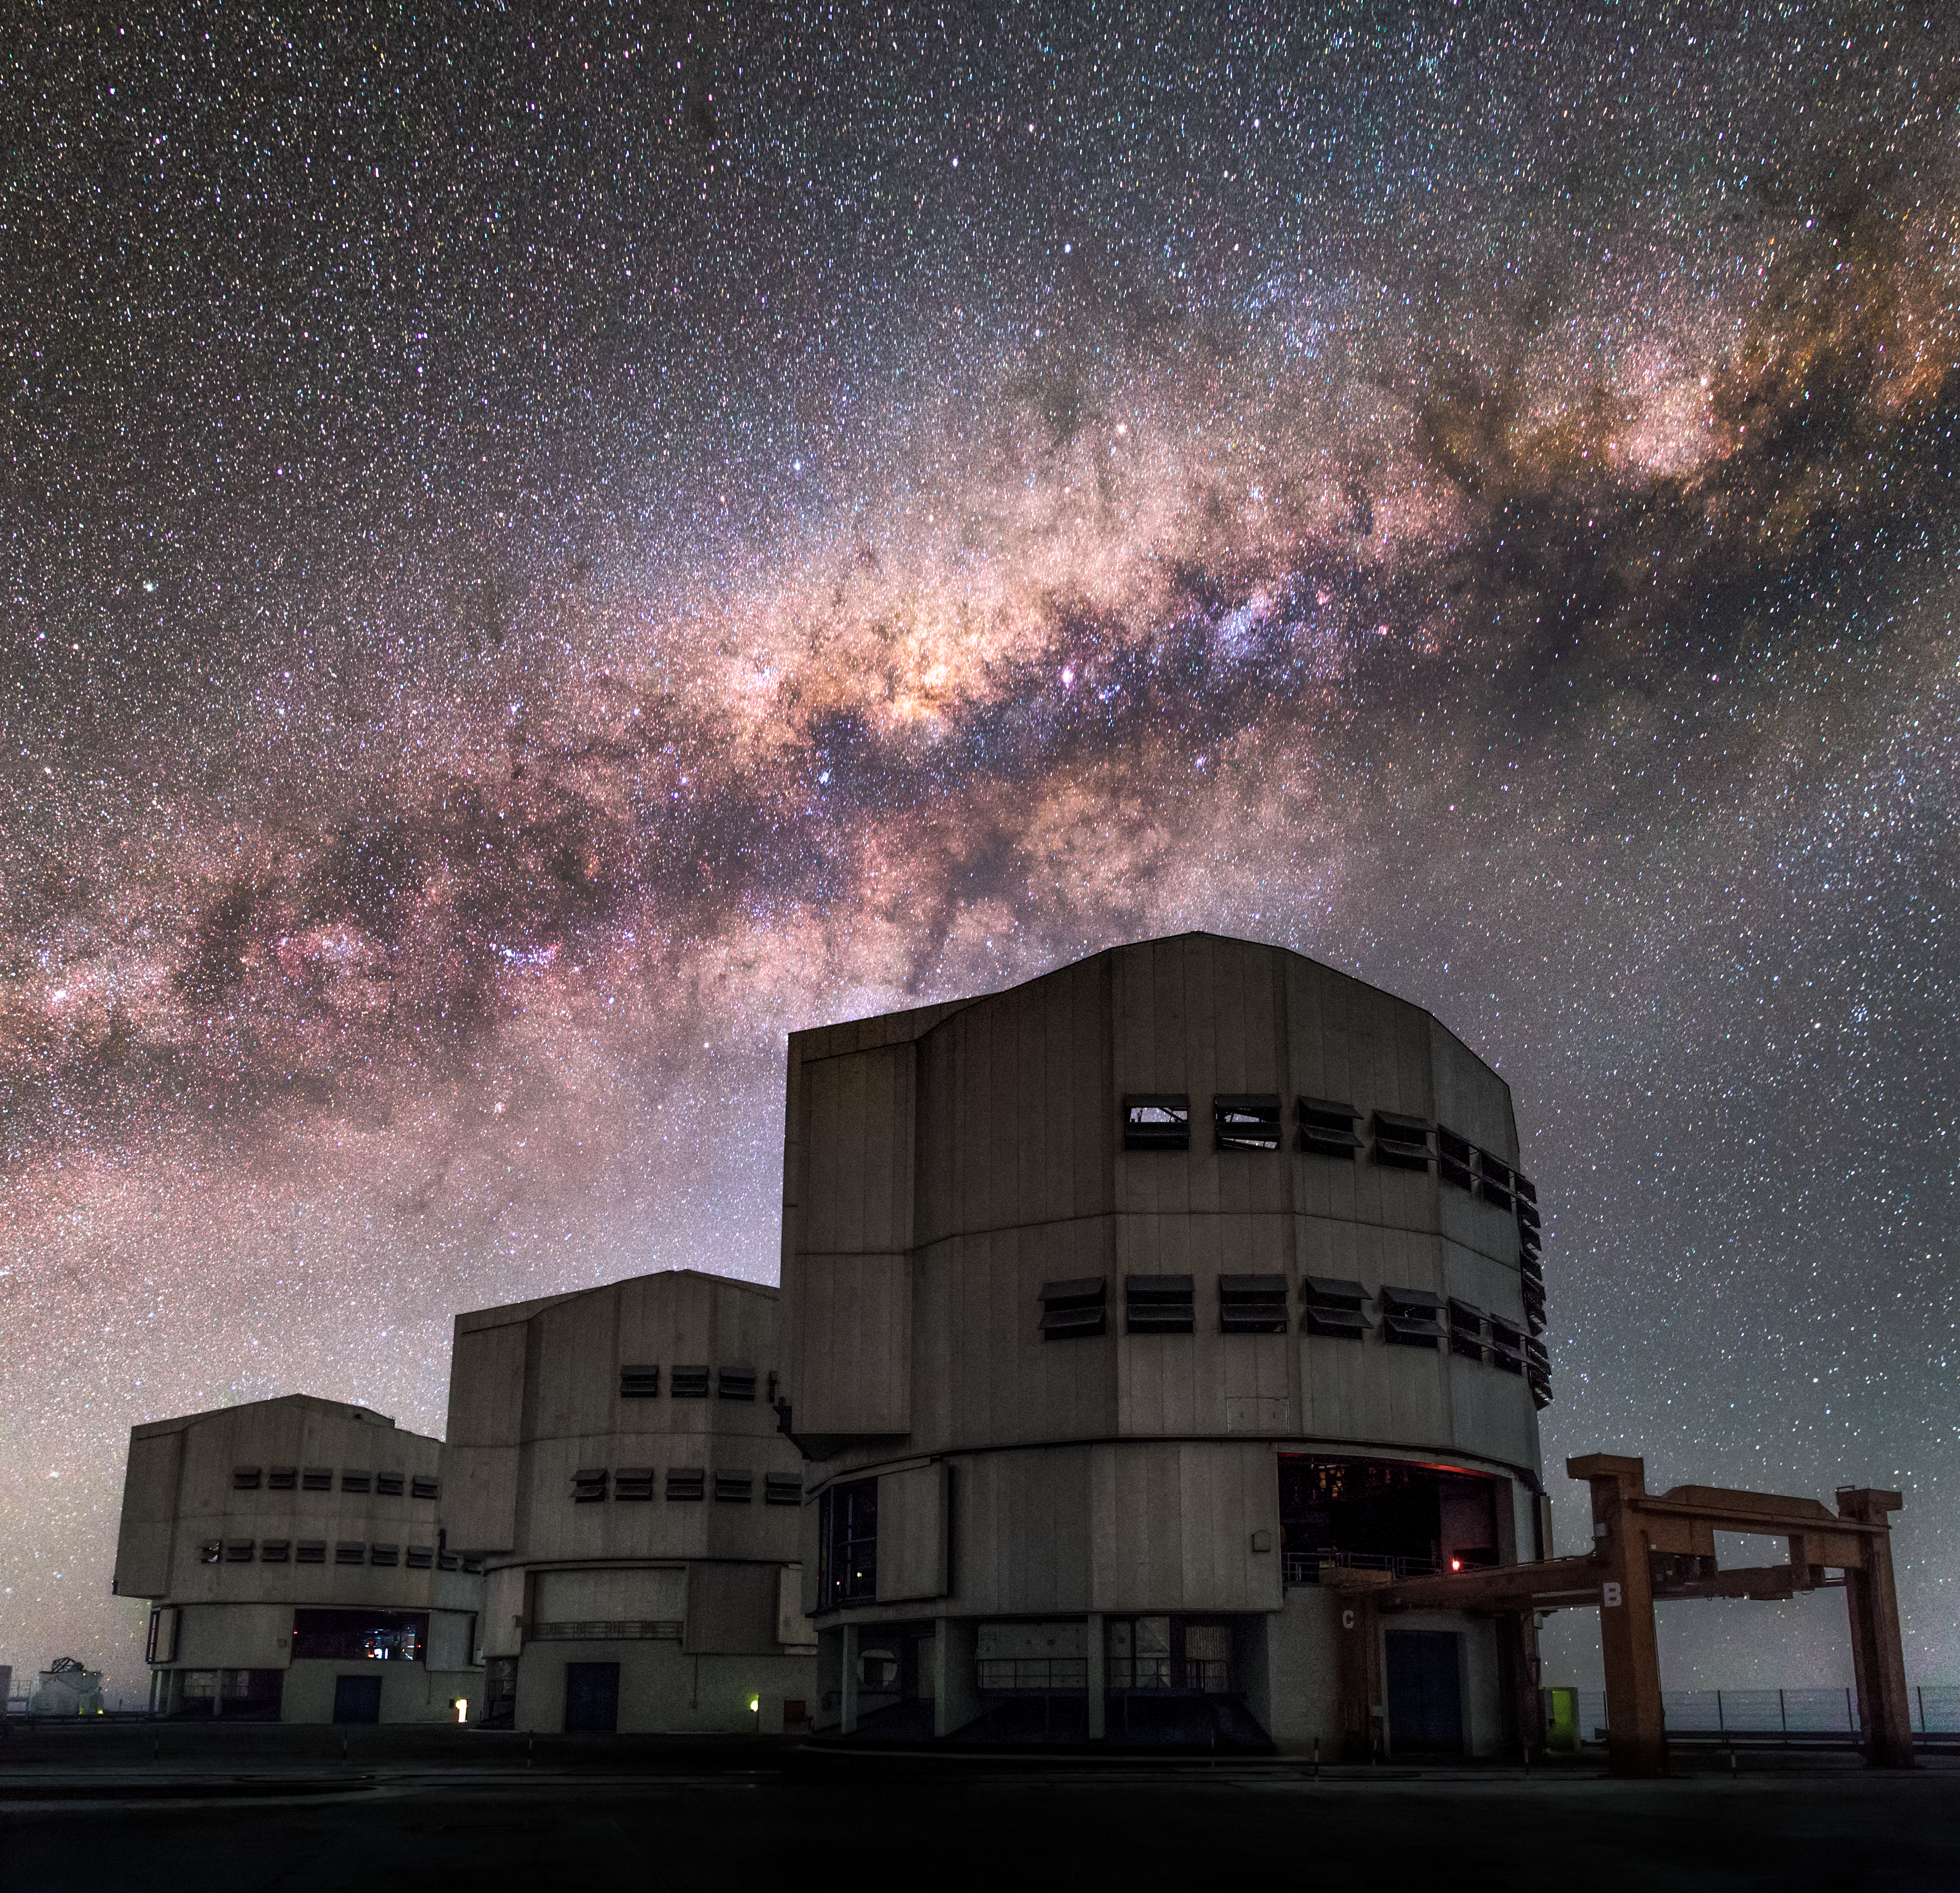

Up close with the Milky Way

In this close-up of the central region of the Milky Way full of gas and dust, star clusters and emission nebulae, lies as the perfect background to framing the right alignment (from left to right) between the VLT telescopes Antu (UT1), Kueyen (UT2) and Melipal (UT3). In Mapuche language, Antu means "The Sun", Kueyen "The Moon" and Melipal "The Southern Cross". The Very Large Telescope (VLT) is a telescope operated by the ESO - European Southern Observatory on Cerro Paranal in the Atacama Desert of northern Chile. The VLT is the world's most advanced optical instrument, consisting of four Unit Telescopes with main mirrors of 8.2m diameter, which are generally used separately but can be used together to achieve very high angular resolution. The four separate optical telescopes are known as Antu, Kueyen, Melipal and Yepun, which are all words for astronomical objects in the Mapuche language, with optical elements that can combine them into an astronomical interferometer (VLTI), which is used to resolve small objects. The interferometer is complemented by four movable Auxiliary Telescopes (ATs) of 1.8 m aperture. The 8.2m diameter Unit Telescopes can also be used individually. With one such telescope, images of celestial objects as faint as magnitude 30 can be obtained in a one-hour exposure. This corresponds to seeing objects that are four billion (four thousand million) times fainter than what can be seen with the unaided eye. The telescopes can work together, to form a giant ‘interferometer’, the ESO Very Large Telescope Interferometer, allowing astronomers to see details up to 25 times finer than with the individual telescopes. The light beams are combined in the VLTI using a complex system of mirrors in underground tunnels where the light paths must be kept equal to distances less than 1/1000 mm over a hundred metres. With this kind of precision the VLTI can reconstruct images with an angular resolution of milliarcseconds, equivalent to distinguishing the two headlights of a car at the distance of the Moon.

Credit: ESO/M. Claro